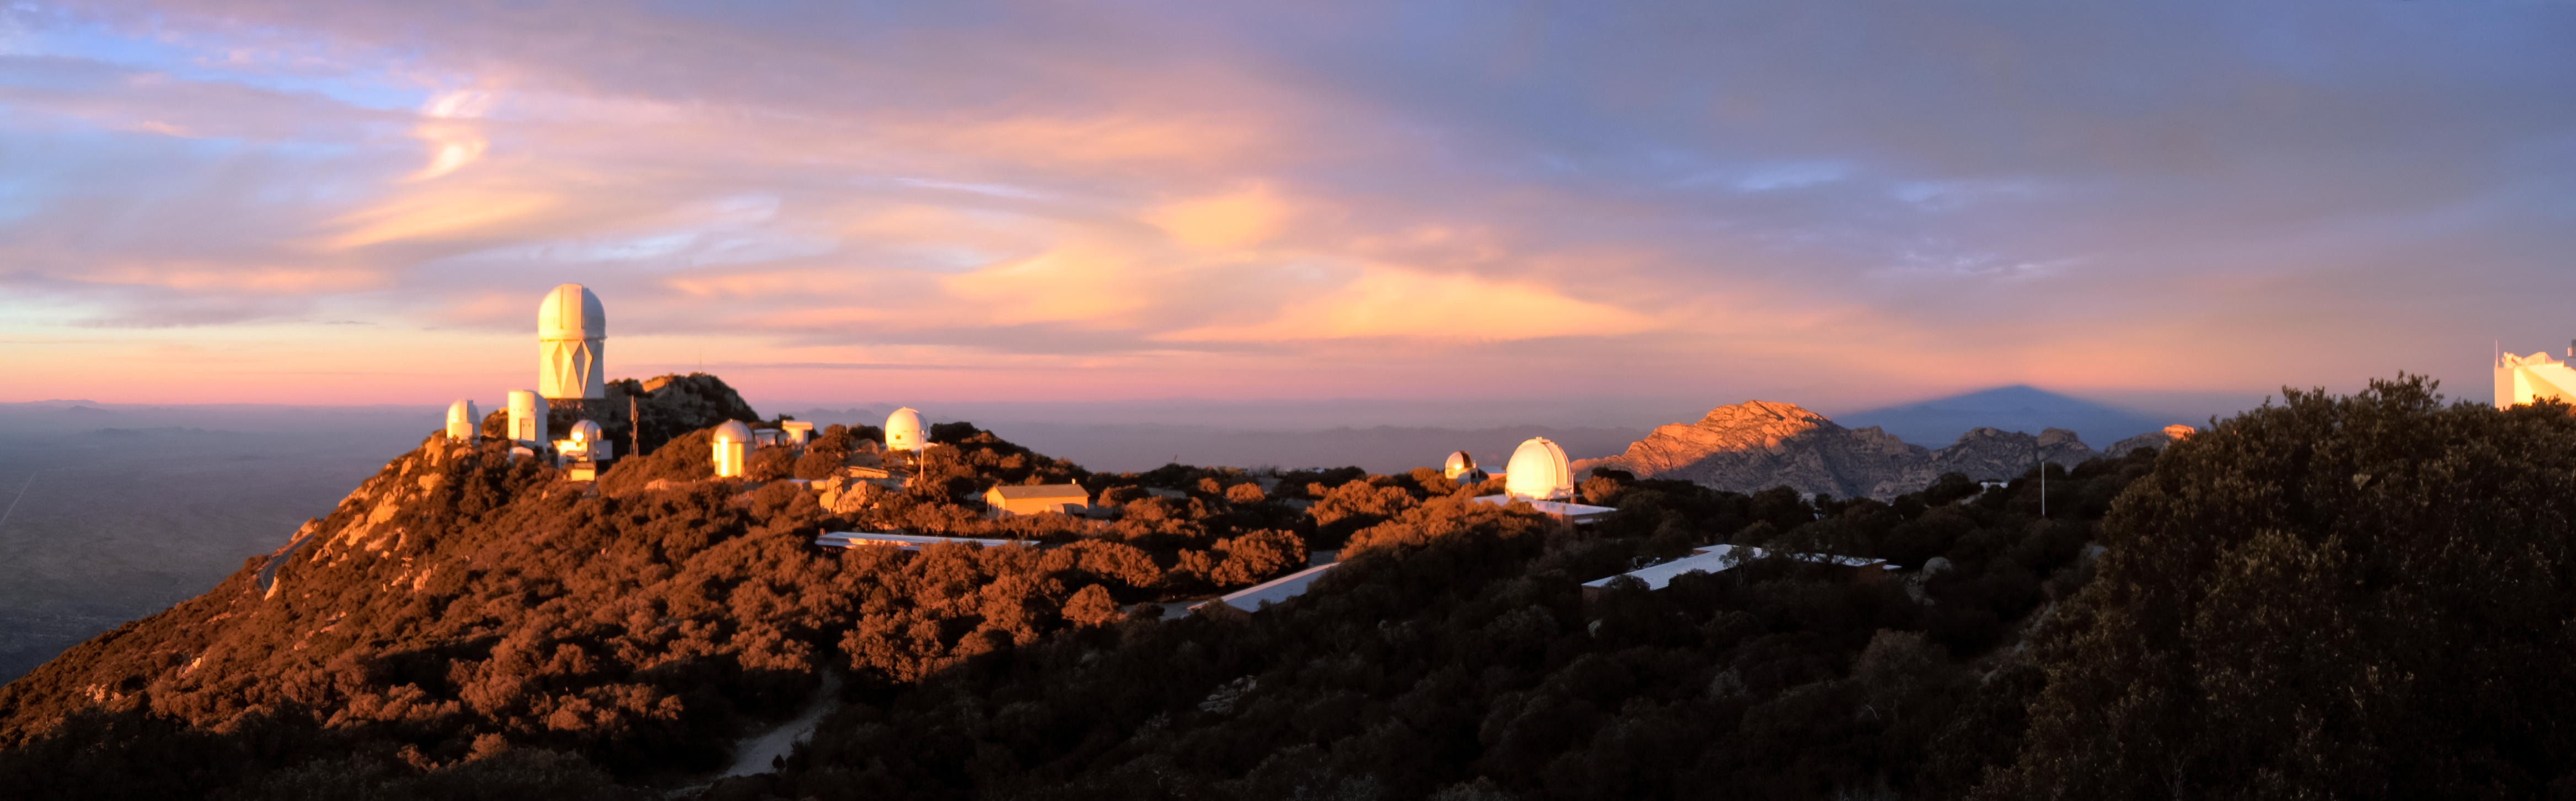

Kitt Peak Shadow Panoramic Trim

A long panorama of Kitt Peak's shadow casted by a sunset in Arizona.

Credit: NOIRLab/NSF/AURA